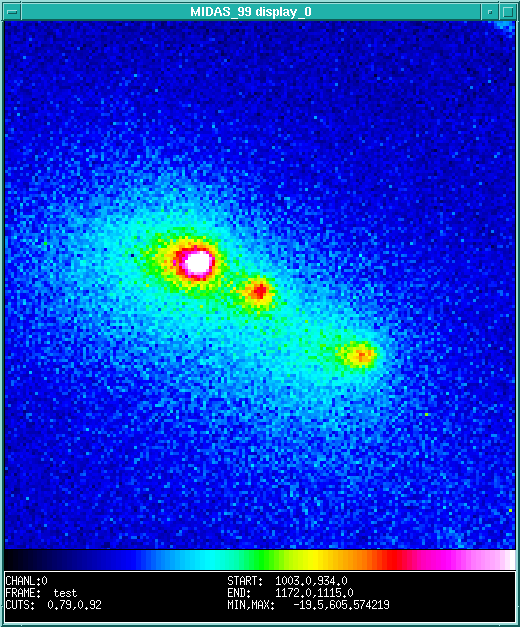

Split comet Schwassmann-Wachmann 3

The photo is a composite of two recent exposures obtained by Hermann Boehnhardt (Universitaets-Sternwarte Muenchen - USM, Germany), and Hans Ulrich Kaeufl (ESO-Garching), using the ESO 3.5-metre New Technology Telescope at the La Silla Observatory (Chile) in remote observing mode from the ESO Headquarters in Garching (Germany). The observations took place on 31 January 1996, at 01:00 UT. They show that the apparent separations between the split nuclei, originally discovered at ESO on 12 December 1995, cf. ESO Press Release eso9601 and ESO Press Photo eso9601 [GIF,75k] have further increased; they are now approx. 6 and 17 arcsec, respectively. At the distance of the comet at the time of the new observations (2.5 AU = 375 million kilometres), this corresponds to projected distances of 11,000 km and 31,000 km.

Credit: ESO